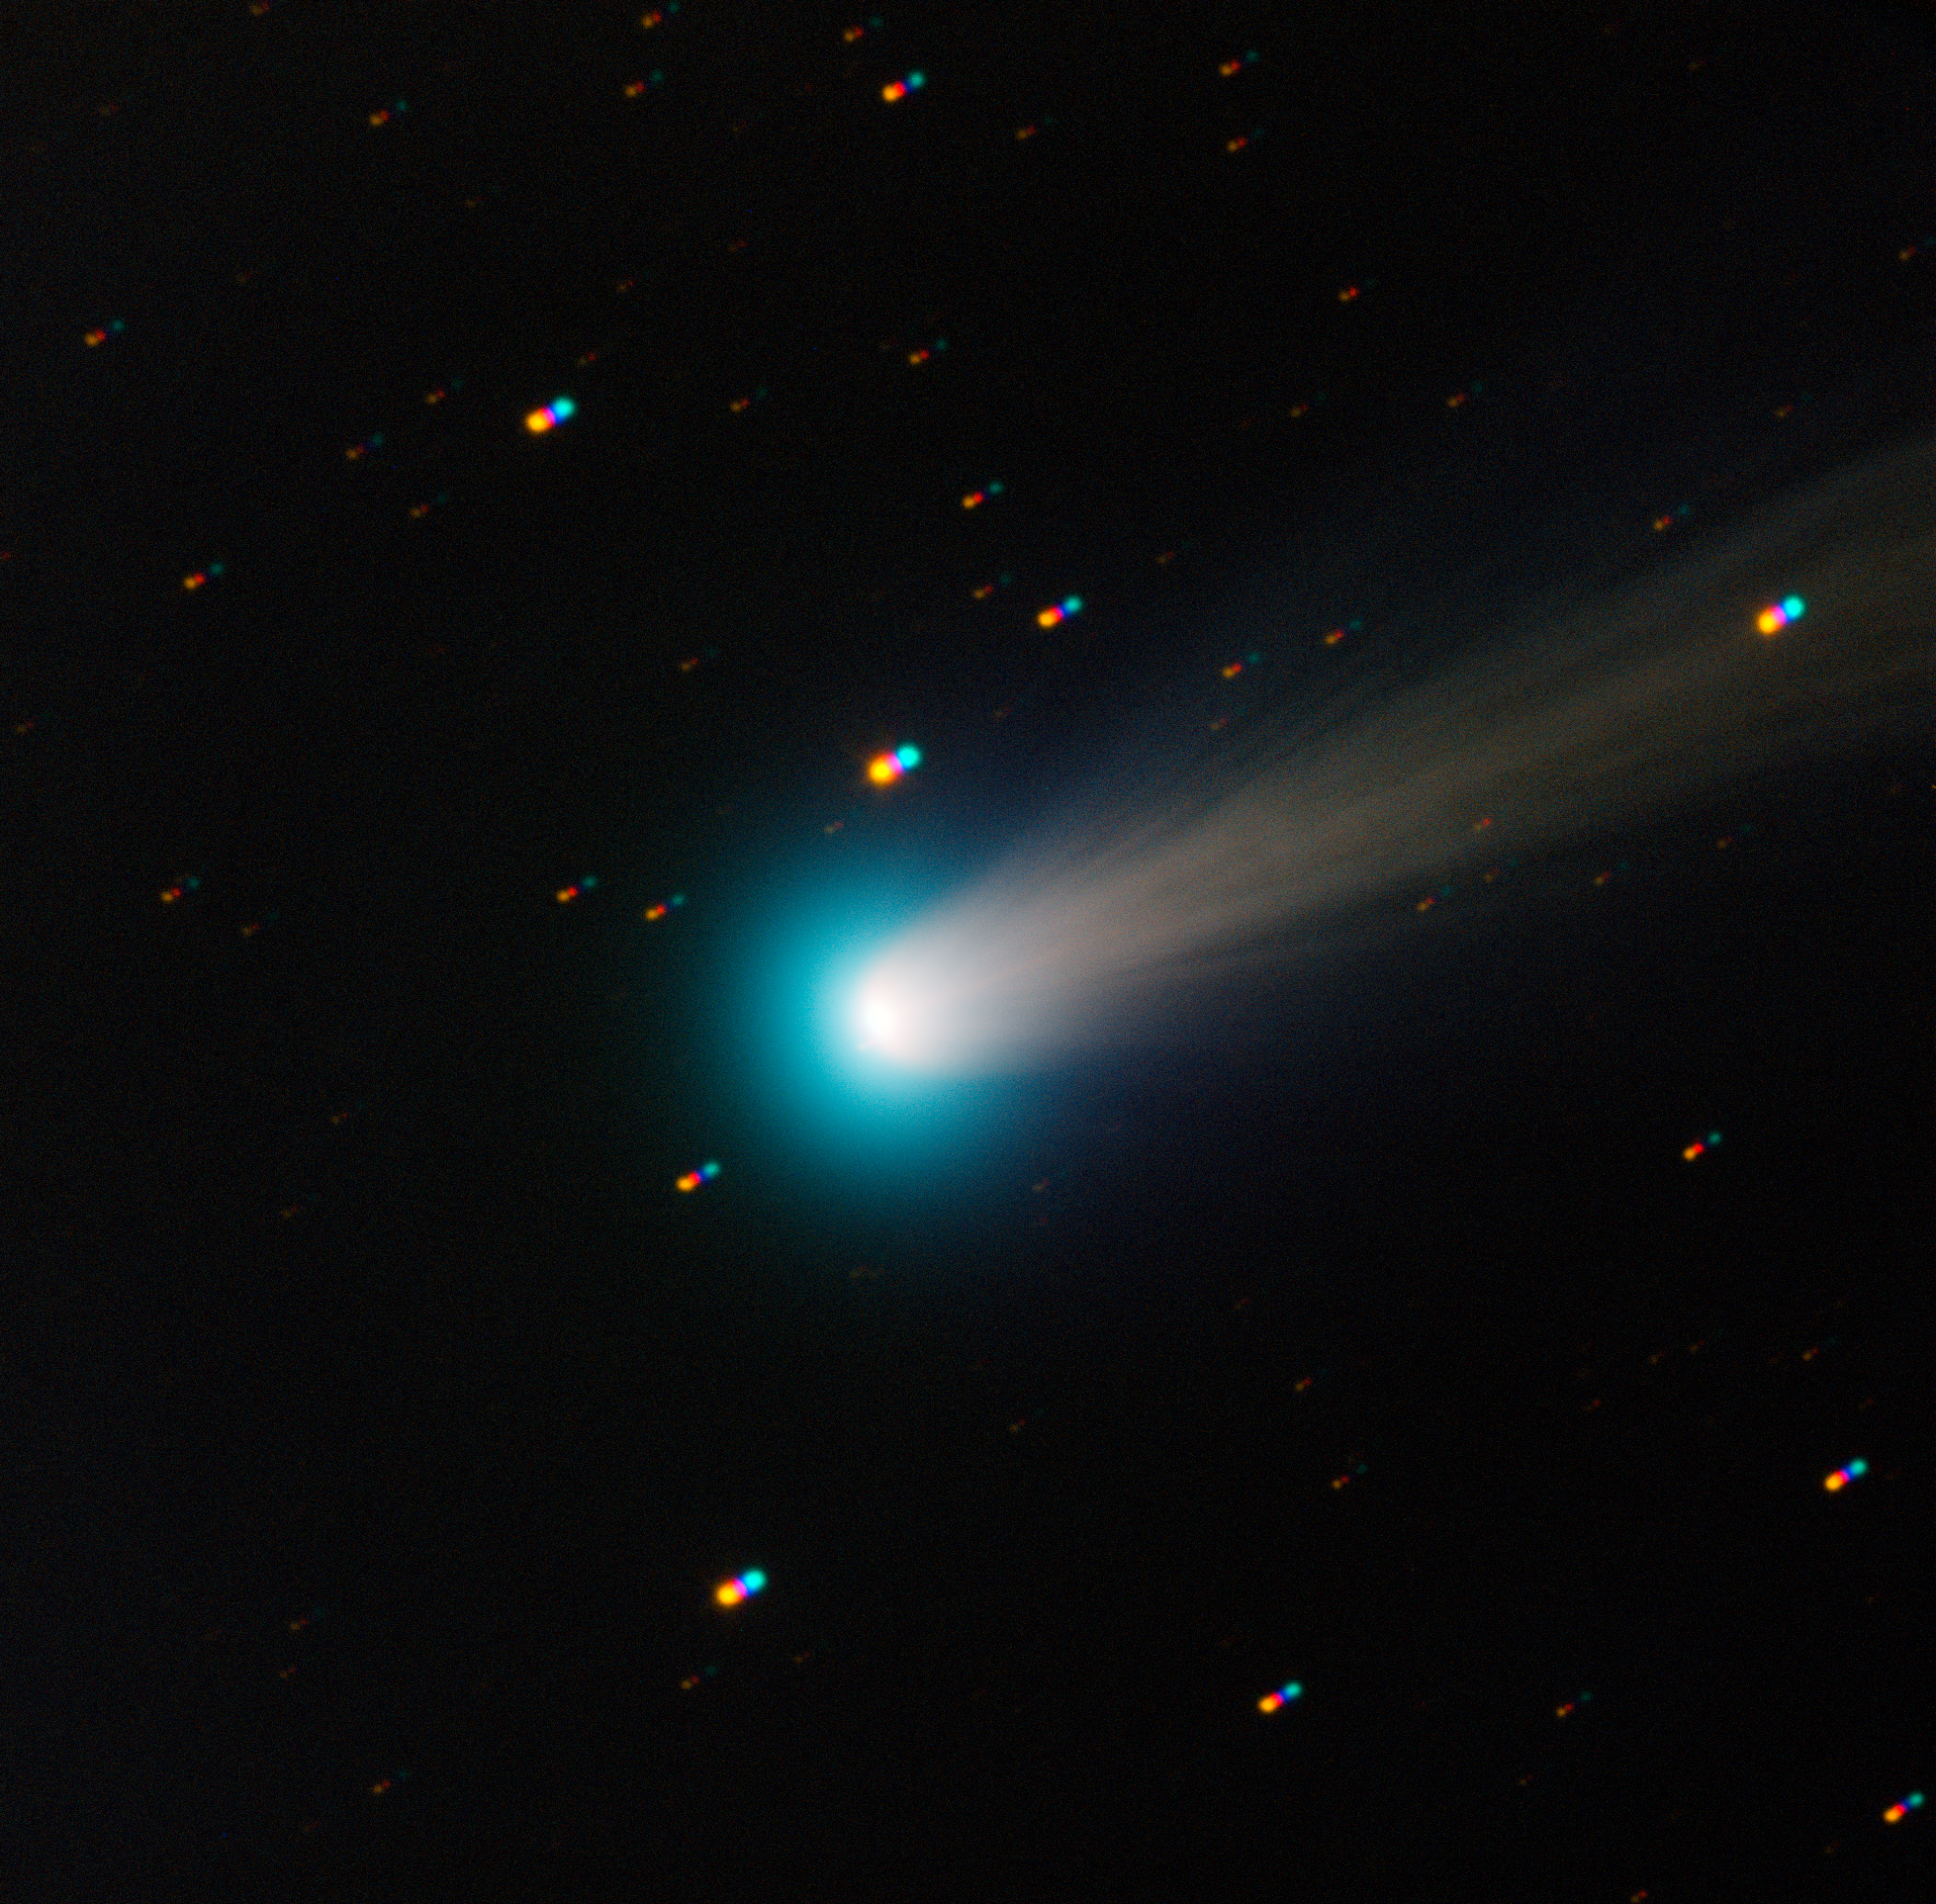

New image of comet ISON

This new view of Comet C/2012 S1 (ISON) was taken with the TRAPPIST–South national telescope at ESO's La Silla Observatory on the morning of Friday 15 November 2013. Comet ISON was first spotted in our skies in September 2012, and will make its closest approach to the Sun in late November 2013.

TRAPPIST–South has been monitoring comet ISON since mid-October, using broad-band filters like those used in this image. It has also been using special narrow-band filters which isolate the emission of various gases, allowing astronomers to count how many molecules of each type are released by the comet.

Comet ISON was fairly quiet until 1 November 2013, when a first outburst doubled the amount of gas emitted by the comet. On 13 November, just before this image was taken, a second giant outburst shook the comet, increasing its activity by a factor of ten. It is now bright enough to be seen with a good pair of binoculars from a dark site, in the morning skies towards the East. Over the past couple of nights, the comet has stabilised at its new level of activity.

These outbursts were caused by the intense heat of the Sun reaching ice in the tiny nucleus of the comet as it zooms toward the Sun, causing the ice to sublimate and throwing large amounts of dust and gas into space. By the time ISON makes its closest approach to the Sun on 28 November (at only 1.2 million kilometres from its surface — just a little less than the diameter of the Sun!), the heat will cause even more ice to sublimate. However, it could also break the whole nucleus down into small fragments, which would completely evaporate by the time the comet moves away from the Sun's intense heat. If ISON survives its passage near the Sun, it could then become spectacularly bright in the morning sky.

The image is a composite of four different 30-second exposures through blue, green, red, and near-infrared filters. As the comet moved in front of the background stars, these appear as multiple coloured dots.

TRAPPIST–South (TRAnsiting Planets and PlanetesImals Small Telescope–South) is devoted to the study of planetary systems through two approaches: the detection and characterisation of planets located outside the Solar System (exoplanets), and the study of comets orbiting around the Sun. The 60-cm national telescope is operated from a control room in Liège, Belgium, 12 000 km away.

Credit: TRAPPIST/E. Jehin/ESO